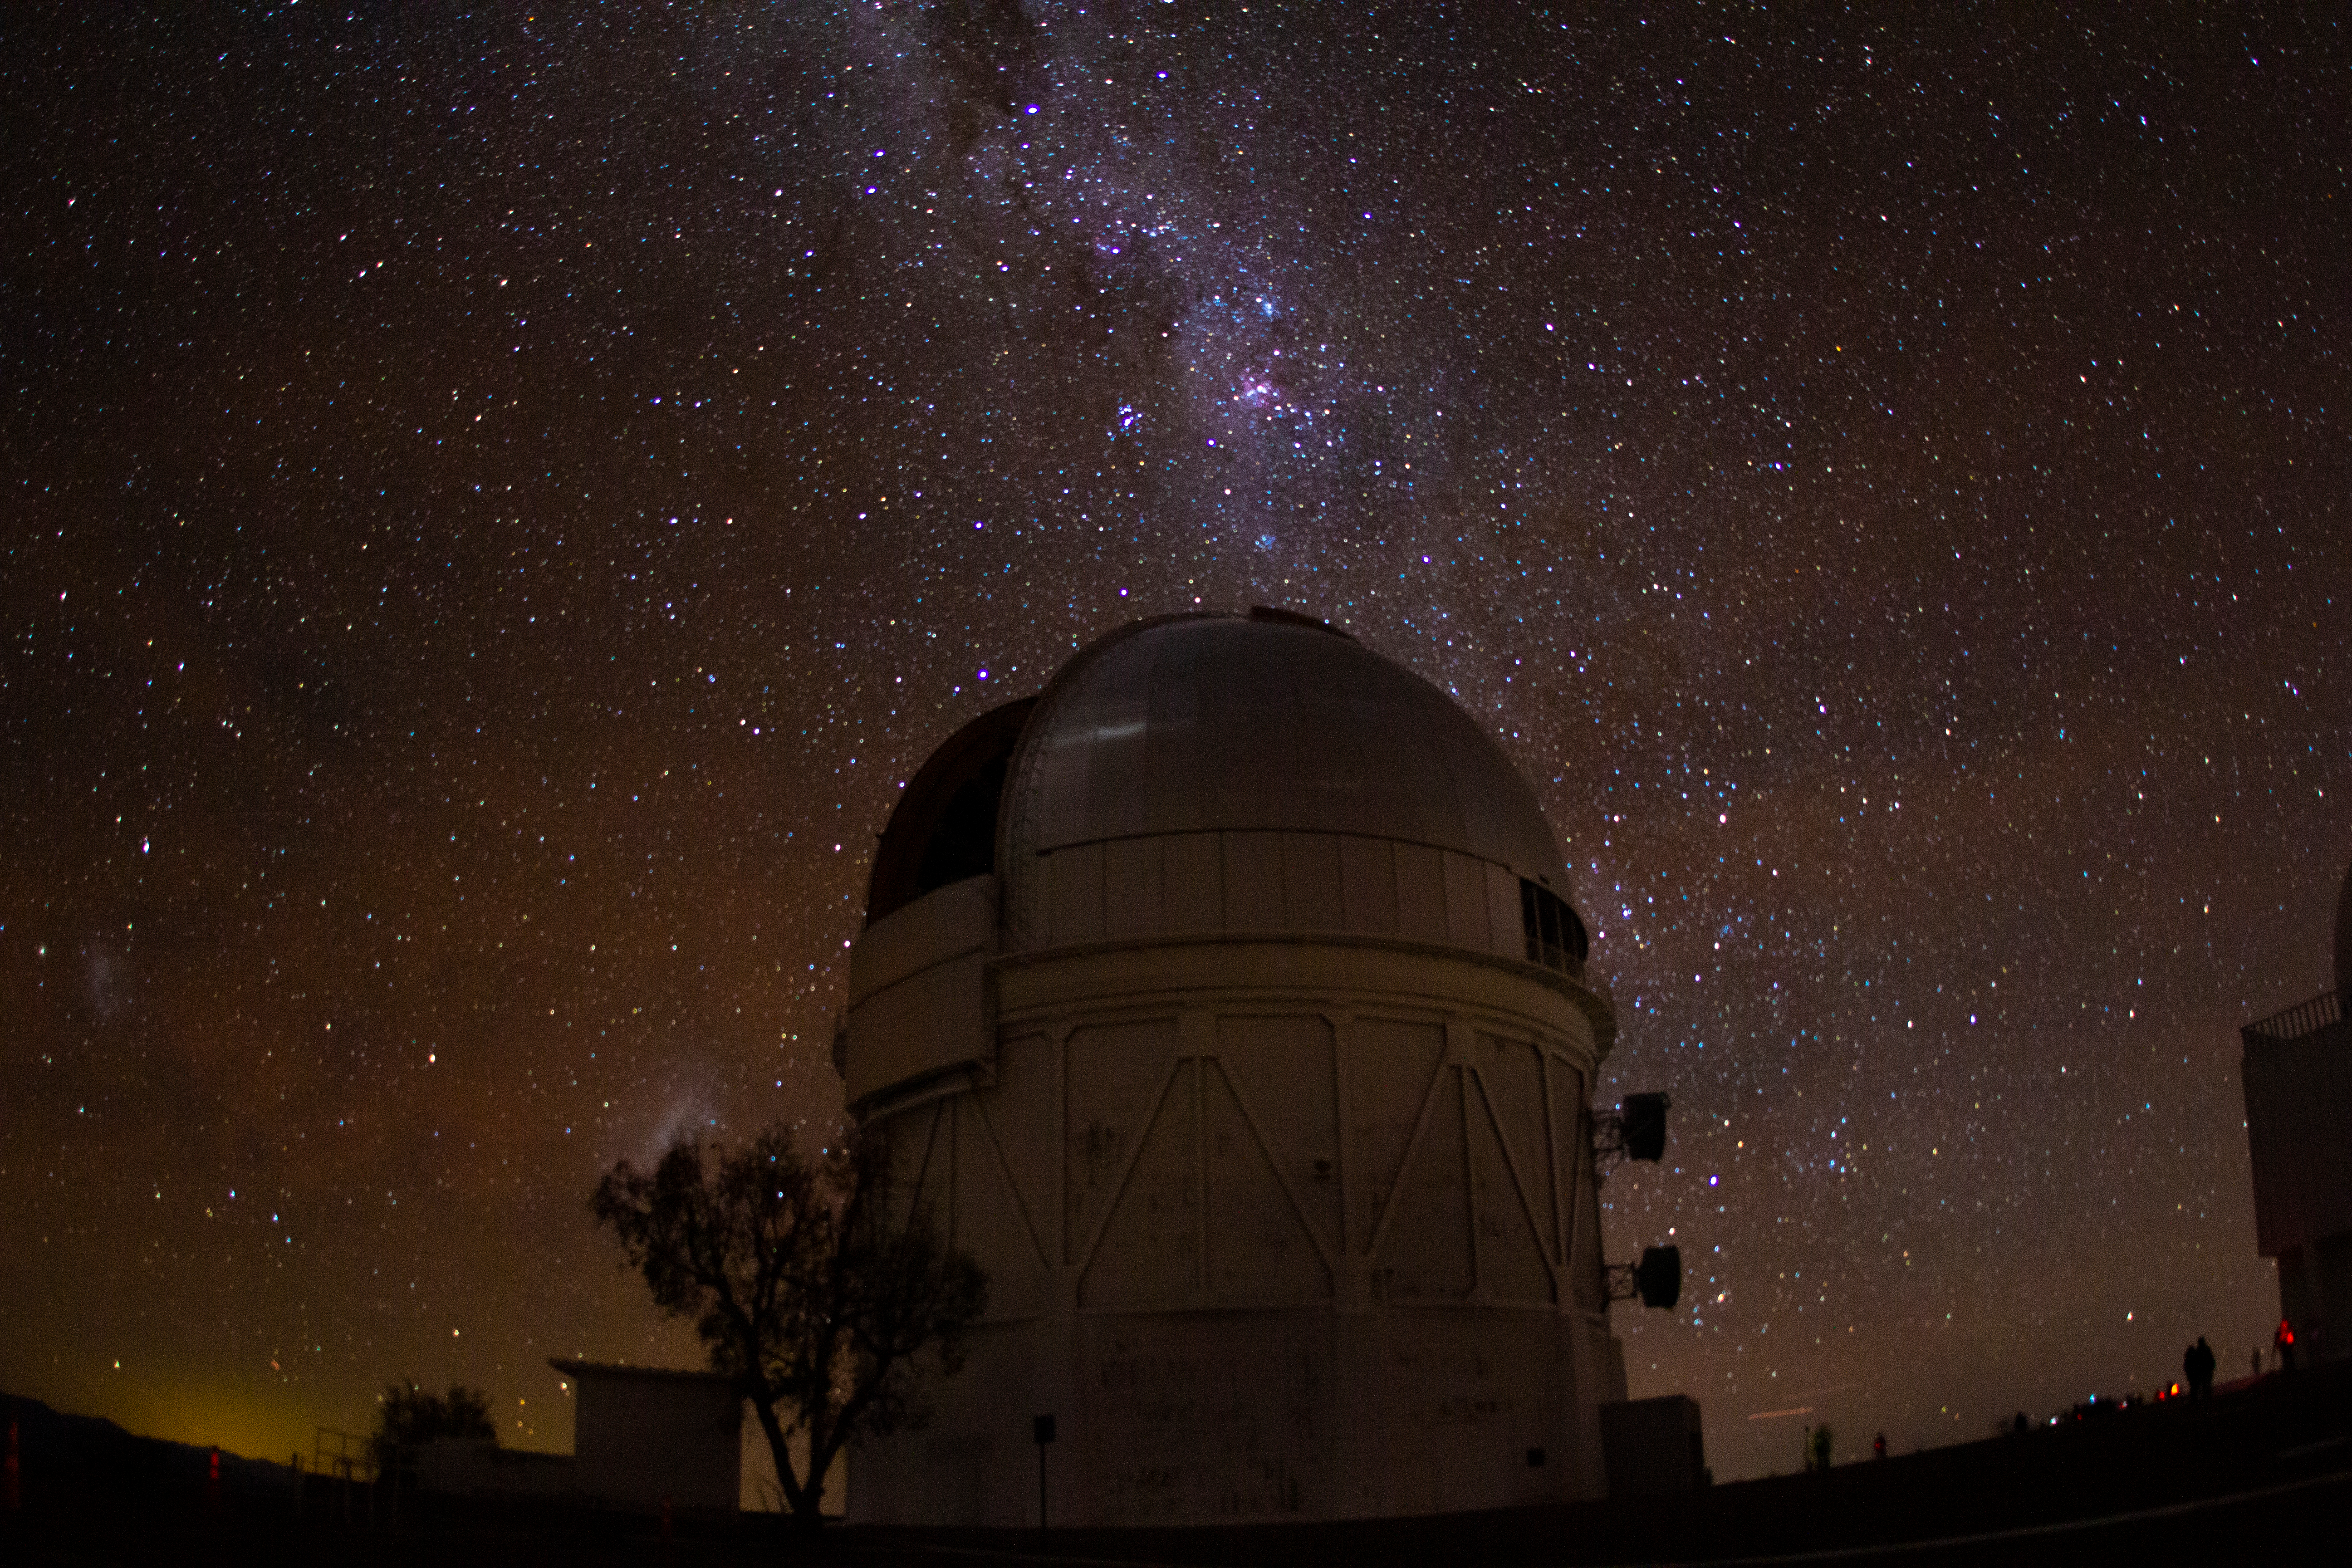

Cerro Tololo Inter-American Observatory

The Milky Way rises over the Víctor M. Blanco 4-meter Telescope on Cerro Tololo Inter-American Observatory in Chile, the night of the total solar eclipse, 2 July 2019.

Credit: CTIO/NOIRLab/NSF/AURA/P. Marenfeld